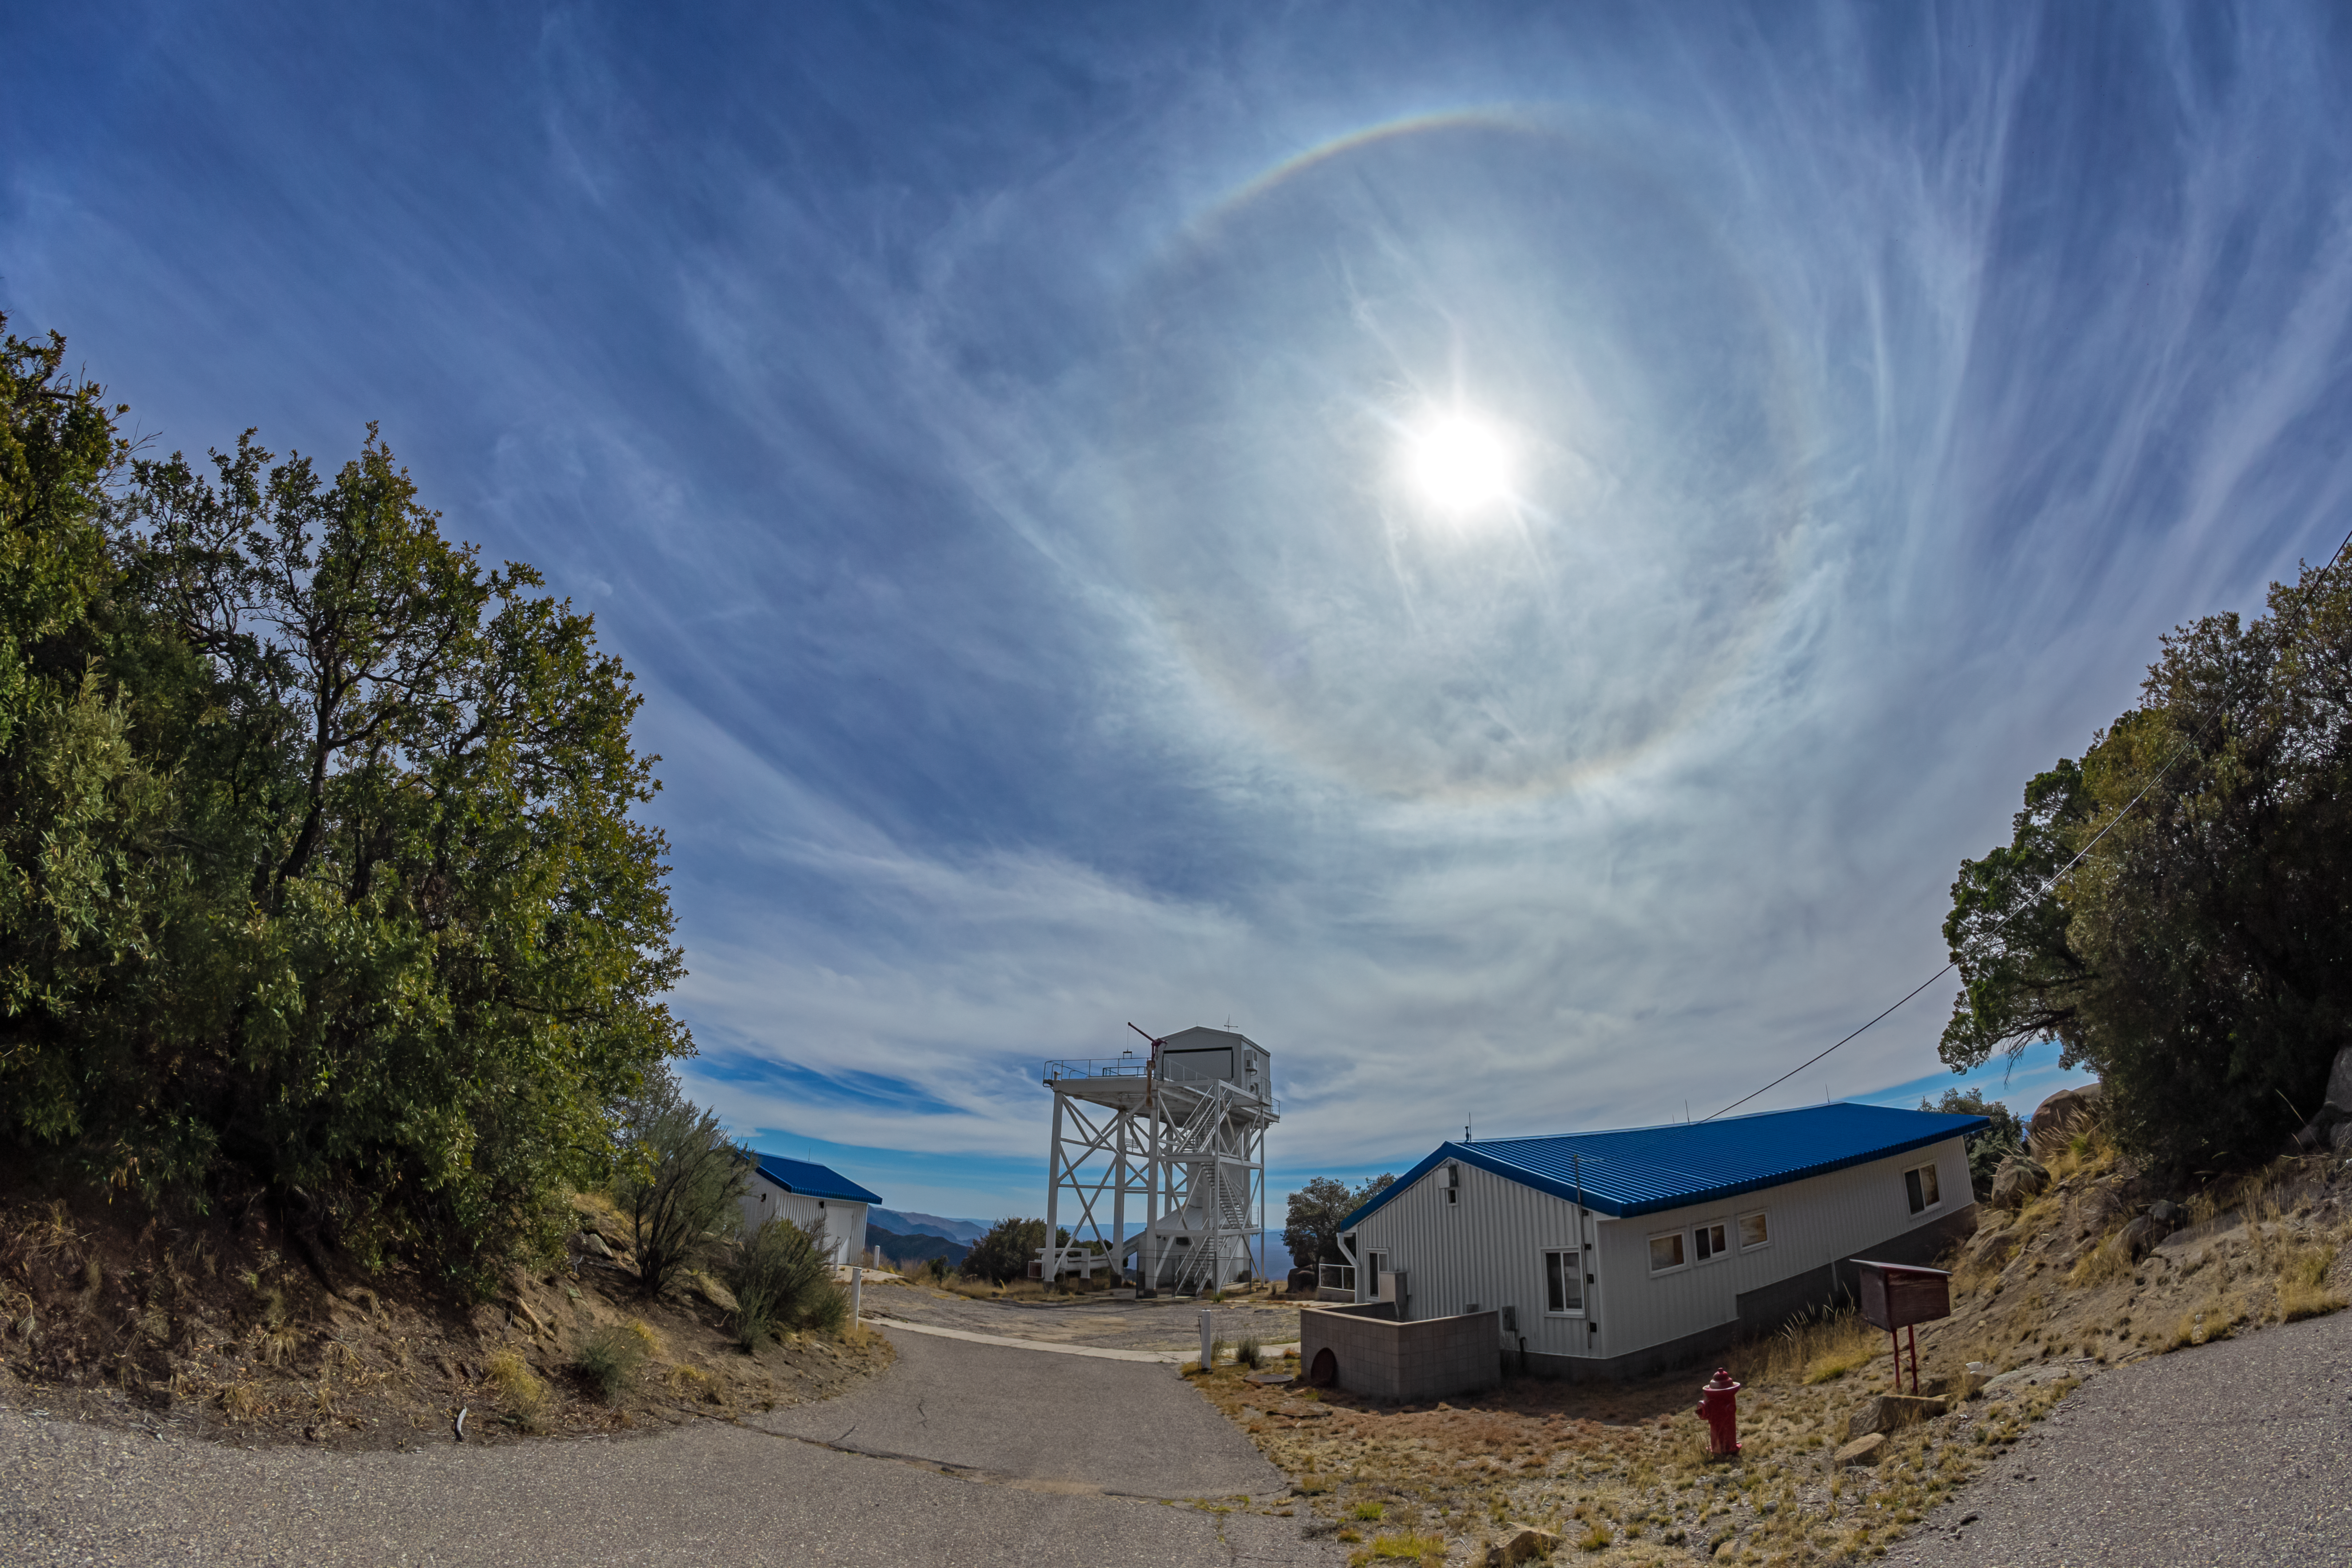

Halo at Kitt Peak

A halo appearing above Kitt Peak National Observatory in Arizona.

Credit: KPNO/NOIRLab/NSF/AURA/P. Horálek